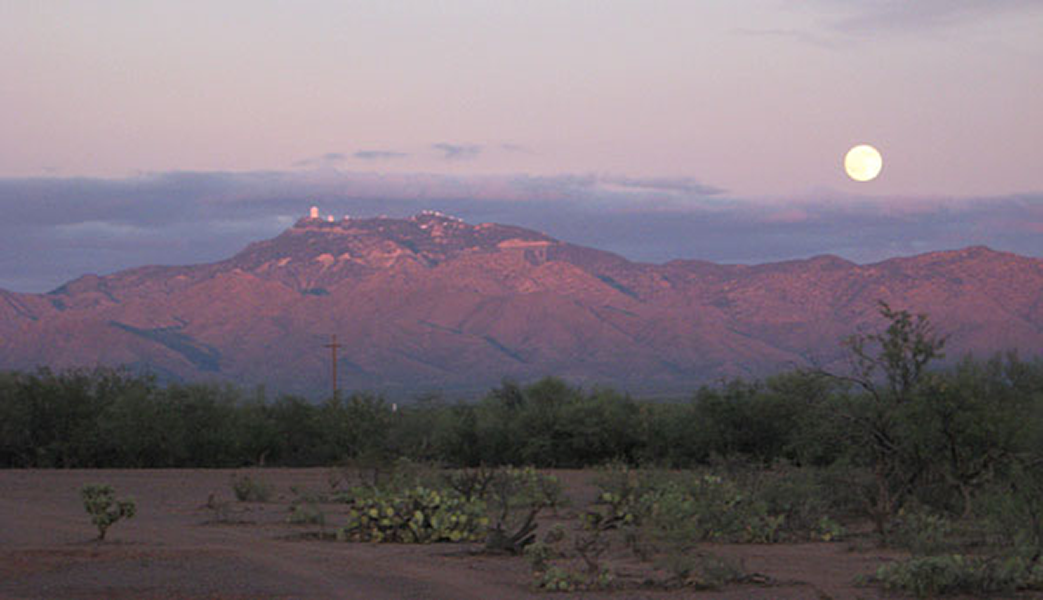

Full Moon over Kitt Peak

The full moon rises over Kitt Peak on October 23, 2010. Taken by Alfredo Zazueta just south of Little Tucson, Arizona.

Credit: NOIRLab